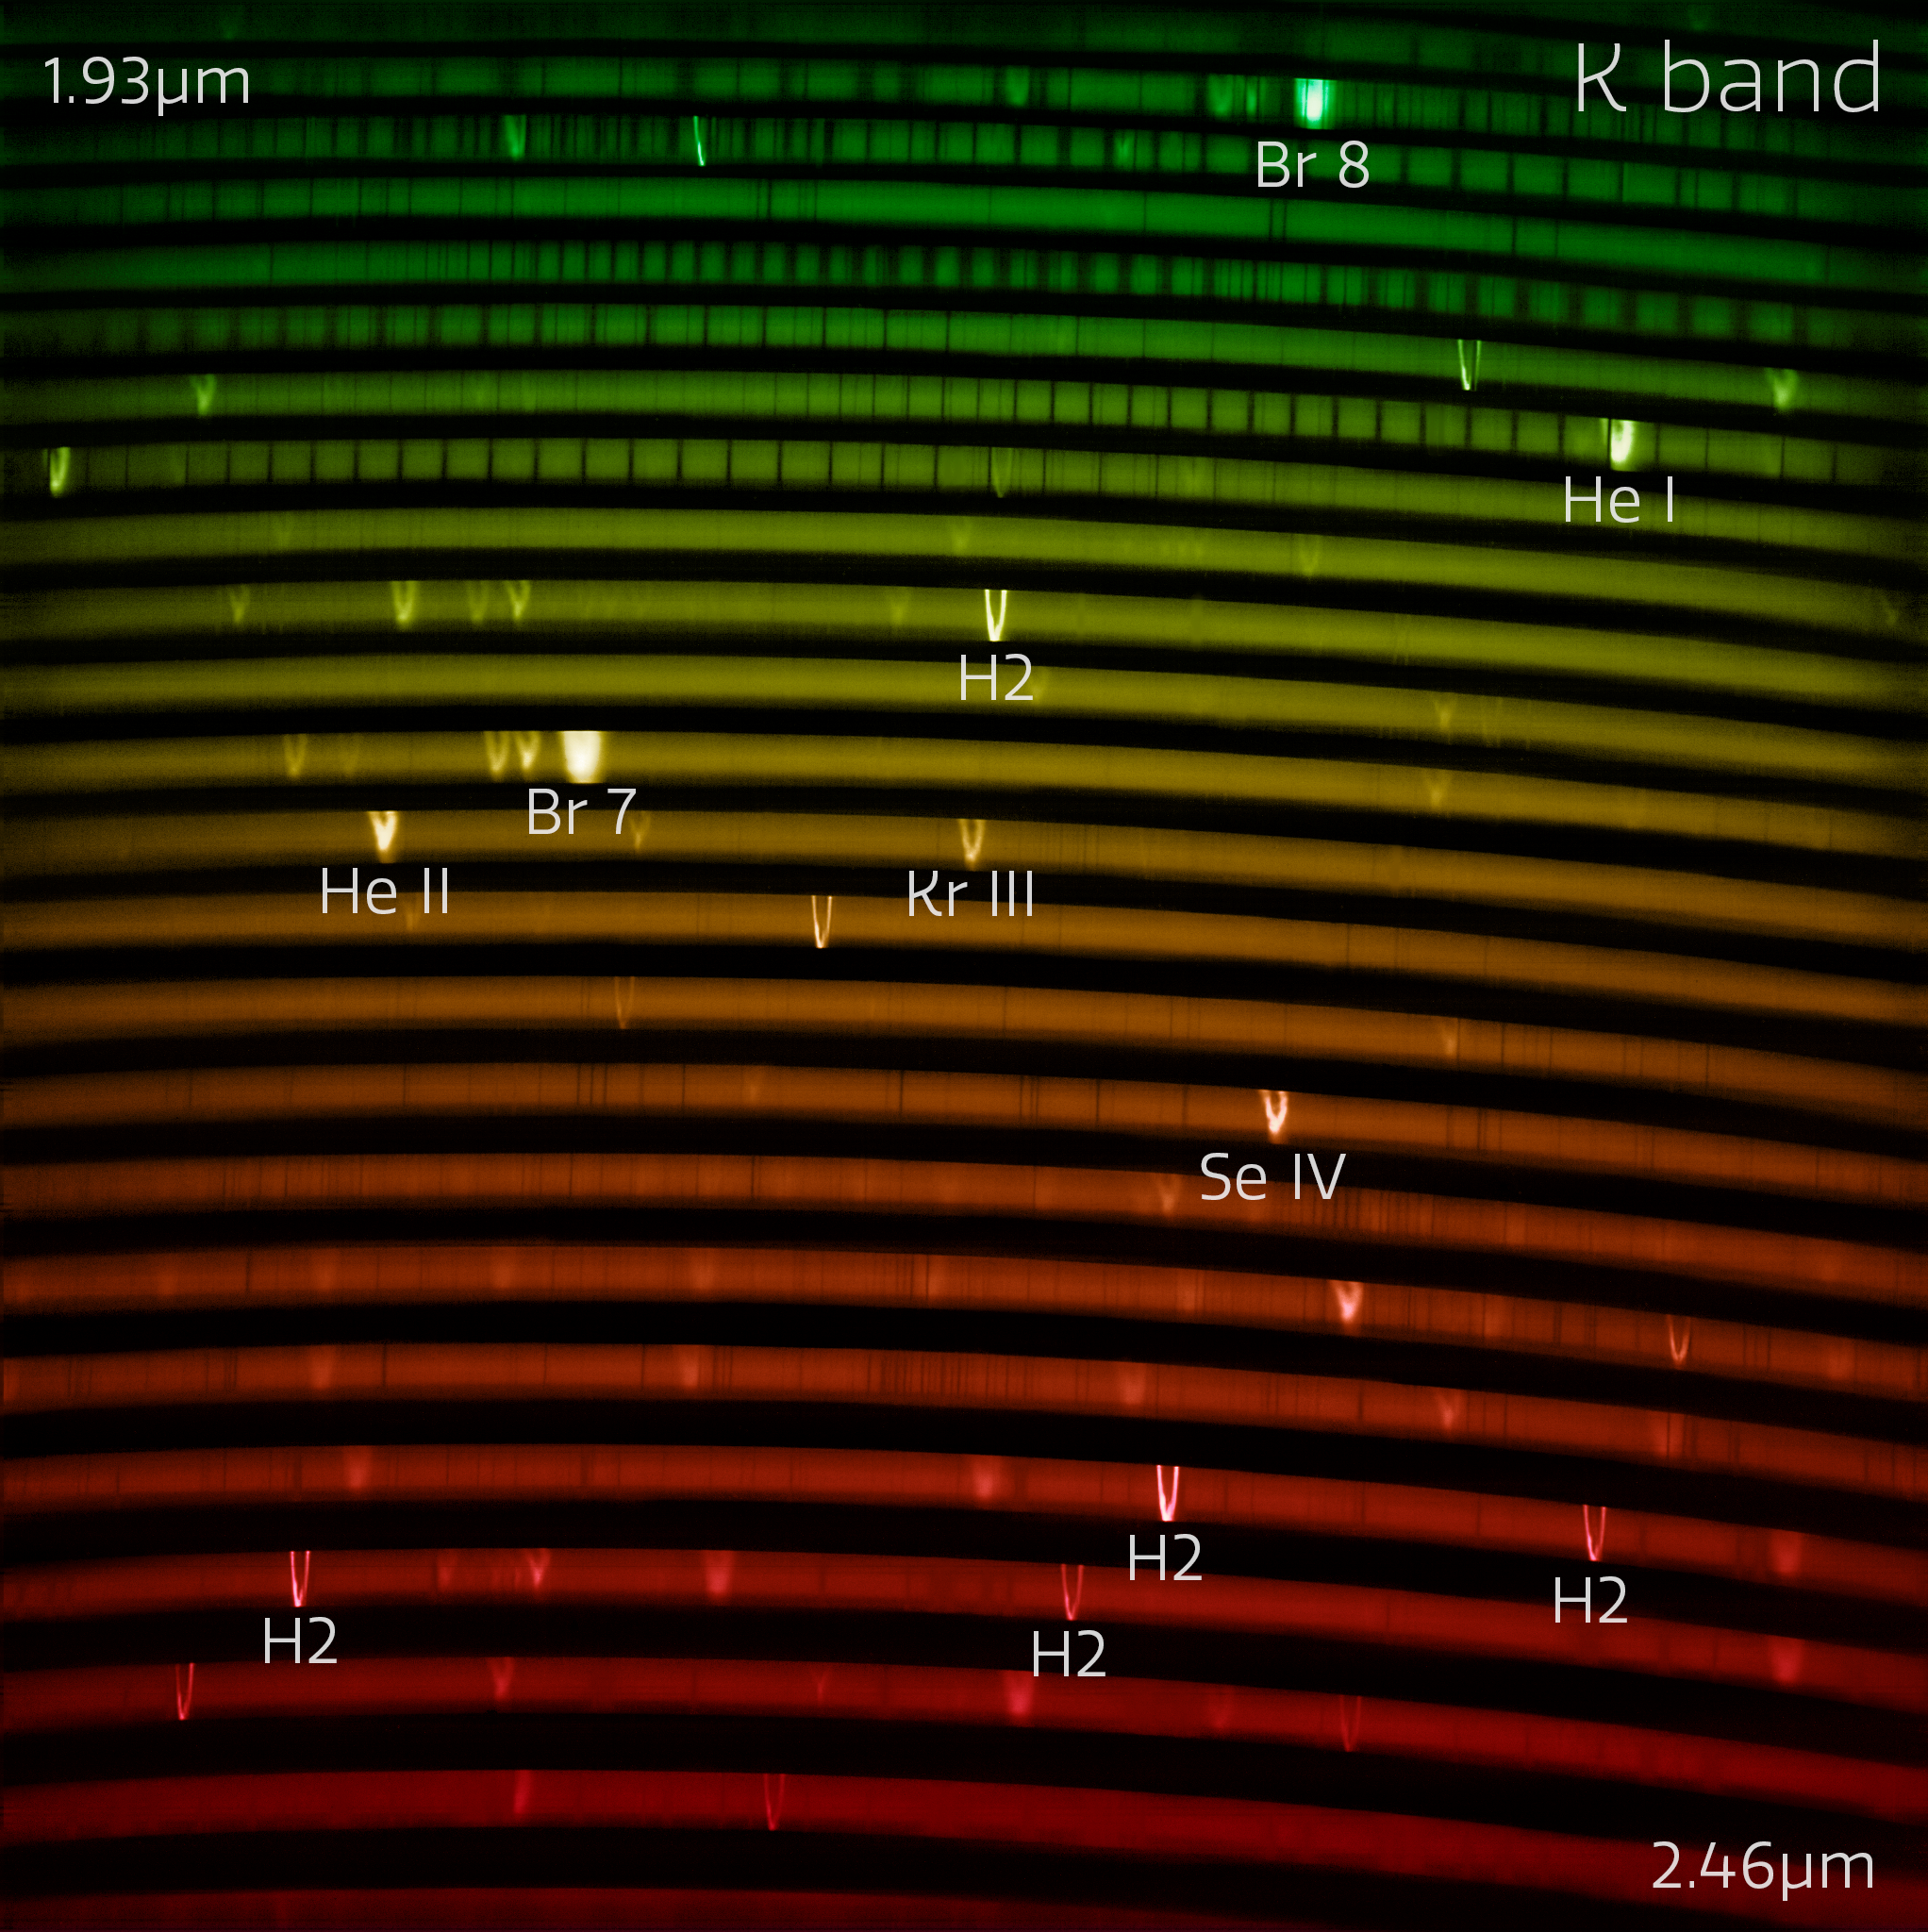

The red IGRINS-2 spectrum (with labels)

The IGRINS-2 red-arm spectrum of NGC 7027, one of the visually brightest planetary nebulae whose complex gas layers make it an interesting first light target for IGRINS-2. The spectrum measures light from around 2.05 µm to 2.40 µm. The bright lines in the rainbow are like the fingerprints of the gasses present in the nebula.

Credit: International Gemini Observatory/NOIRLab/NSF/AURA Image Processing: M. Zamani (NSF NOIRLab)